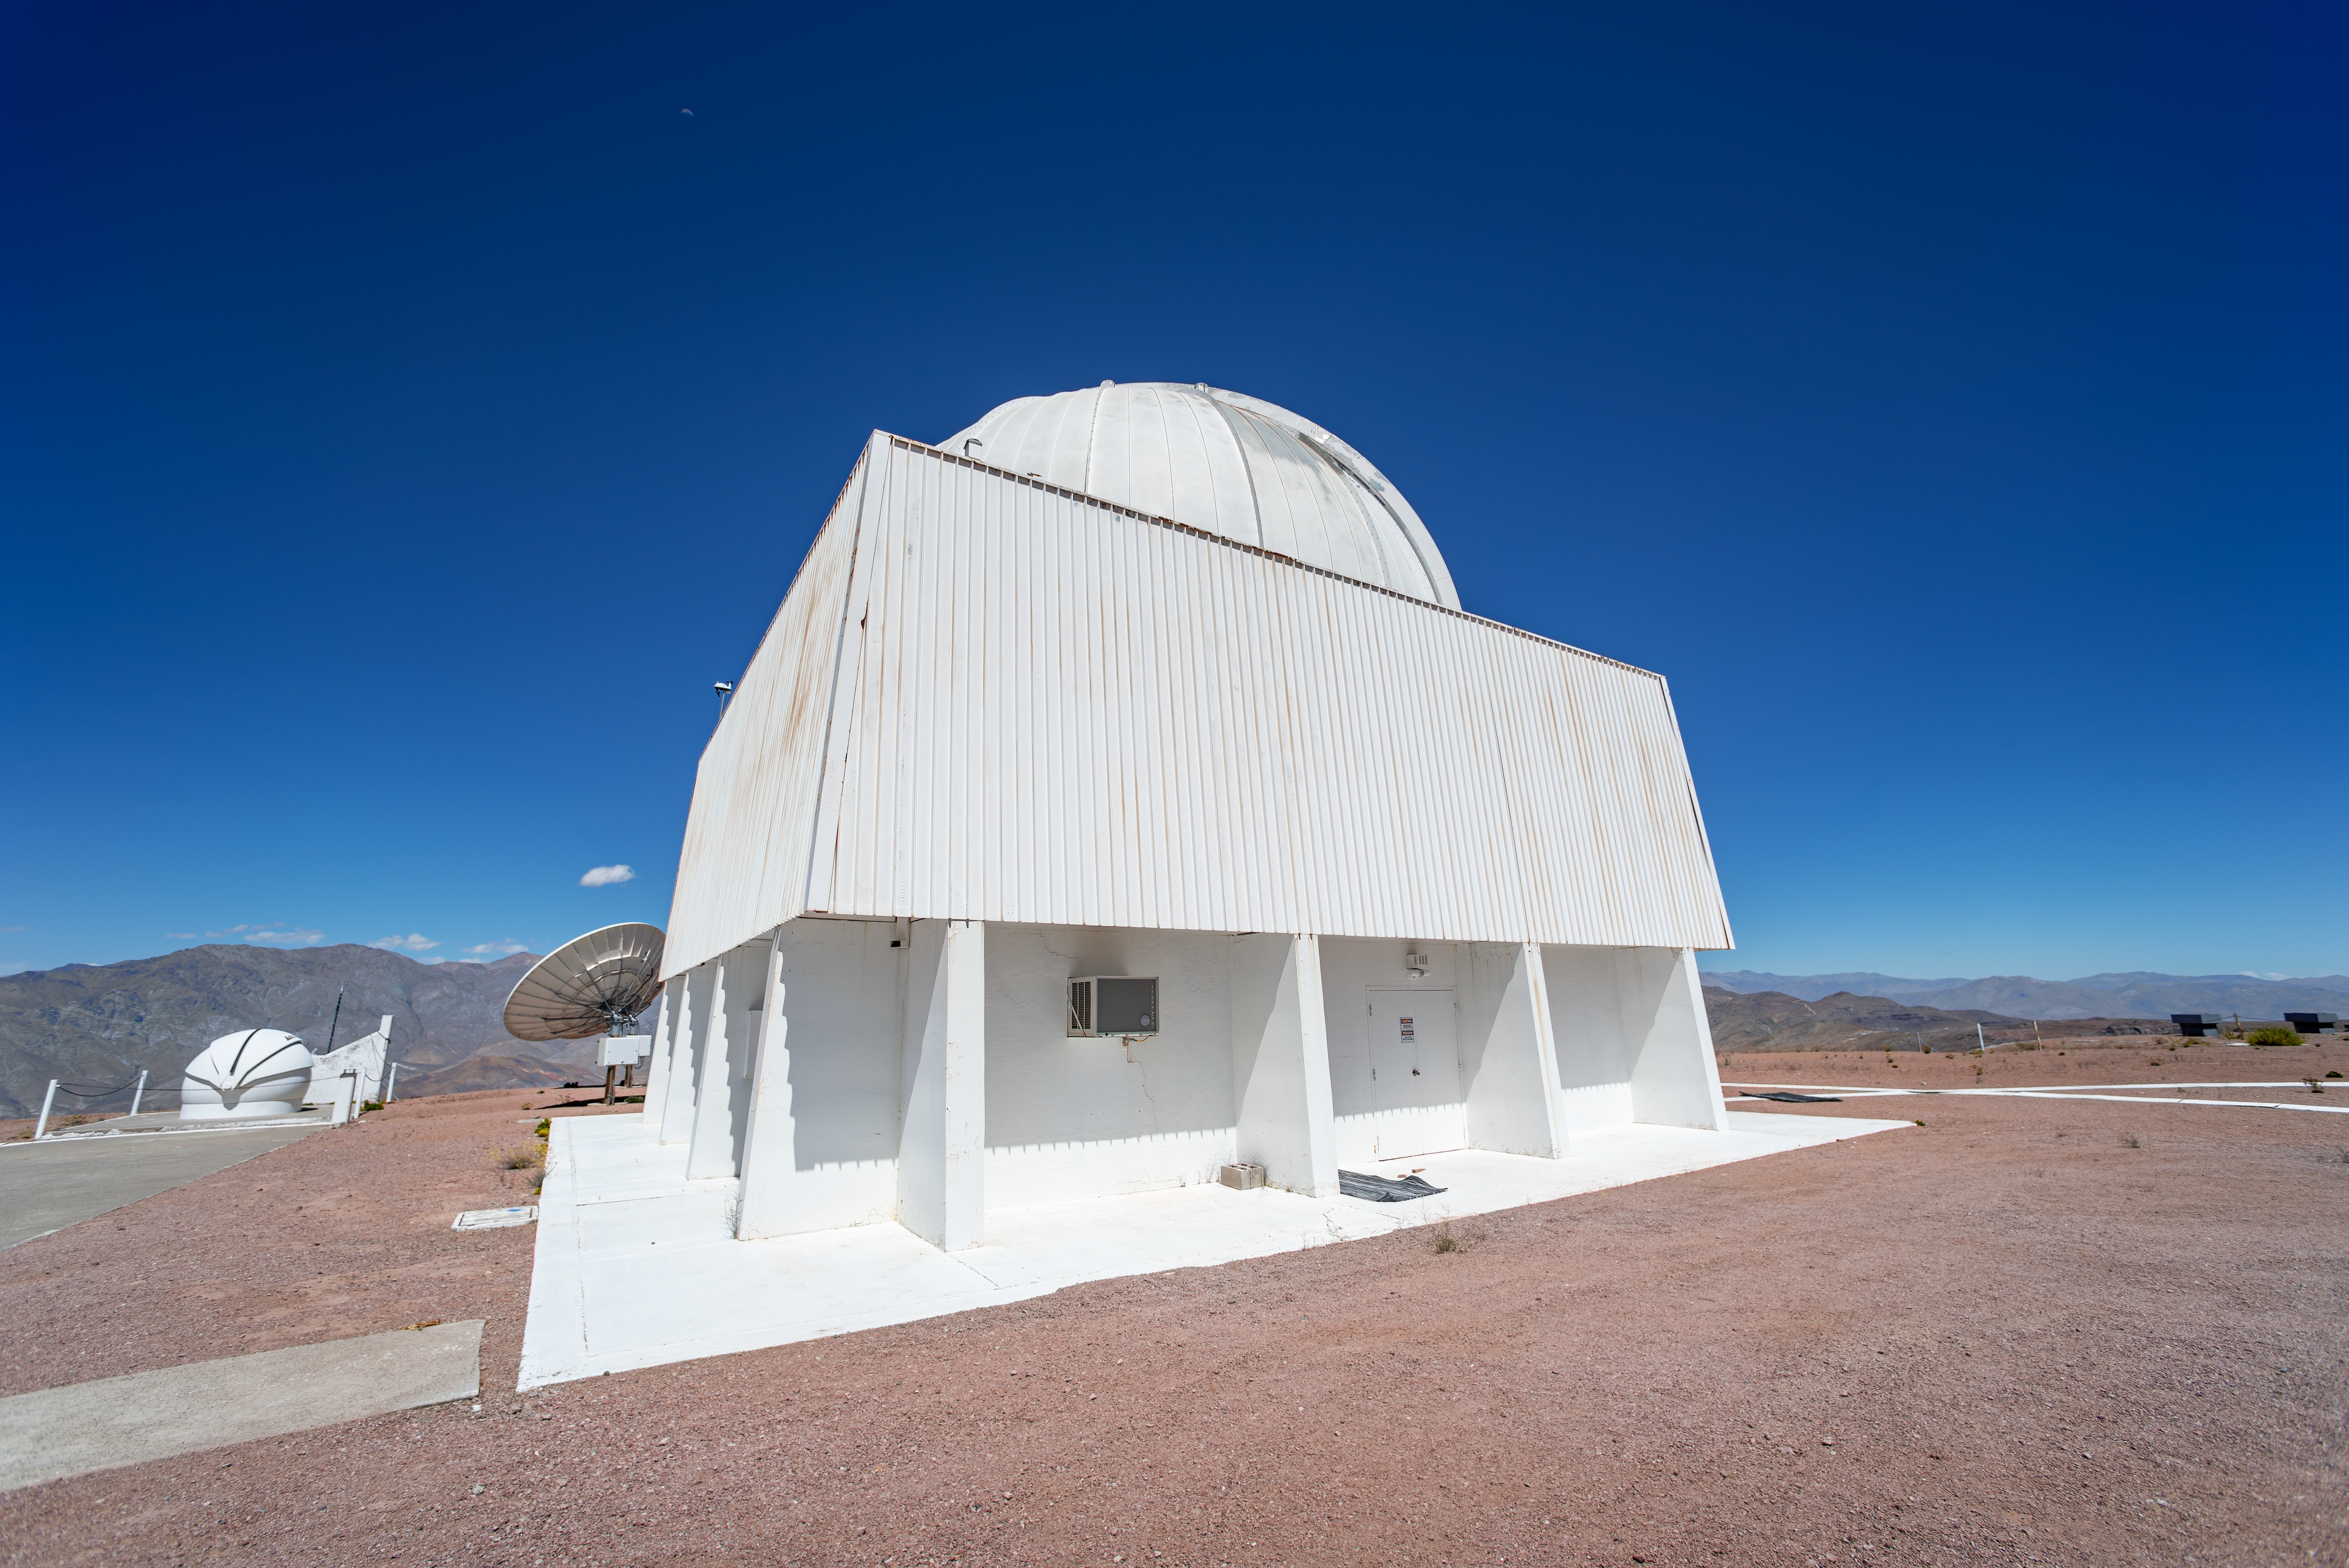

SMARTS 0.9-meter Telescope Dome

Under this dome is the SMARTS 0.9-meter Telescope, operated by the Small and Moderate Aperture Research Telescope System (SMARTS) Consortium.

Credit: CTIO/NOIRLab/NSF/AURA